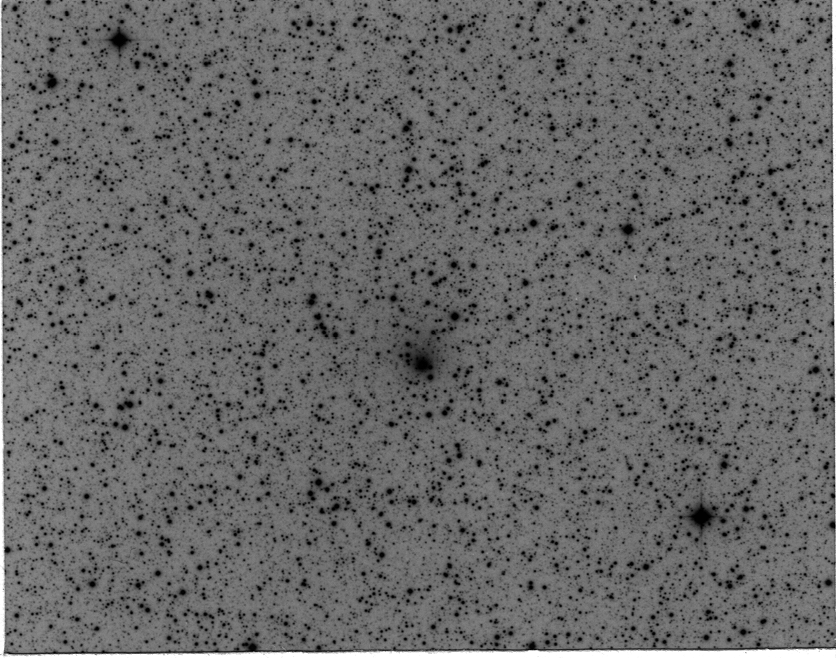

Comet Hale-Bopp

The image is a direct photographic reproduction of the (negative) original Schmidt plate, made through an intermediate (positive) film in order to show the star field and the comet exactly as they look on the original plate. The diffuse image of the comet is situated at the centre. The comet moved 8 arcsec towards West and 3 arcsec towards North during the exposure.

Credit: ESO